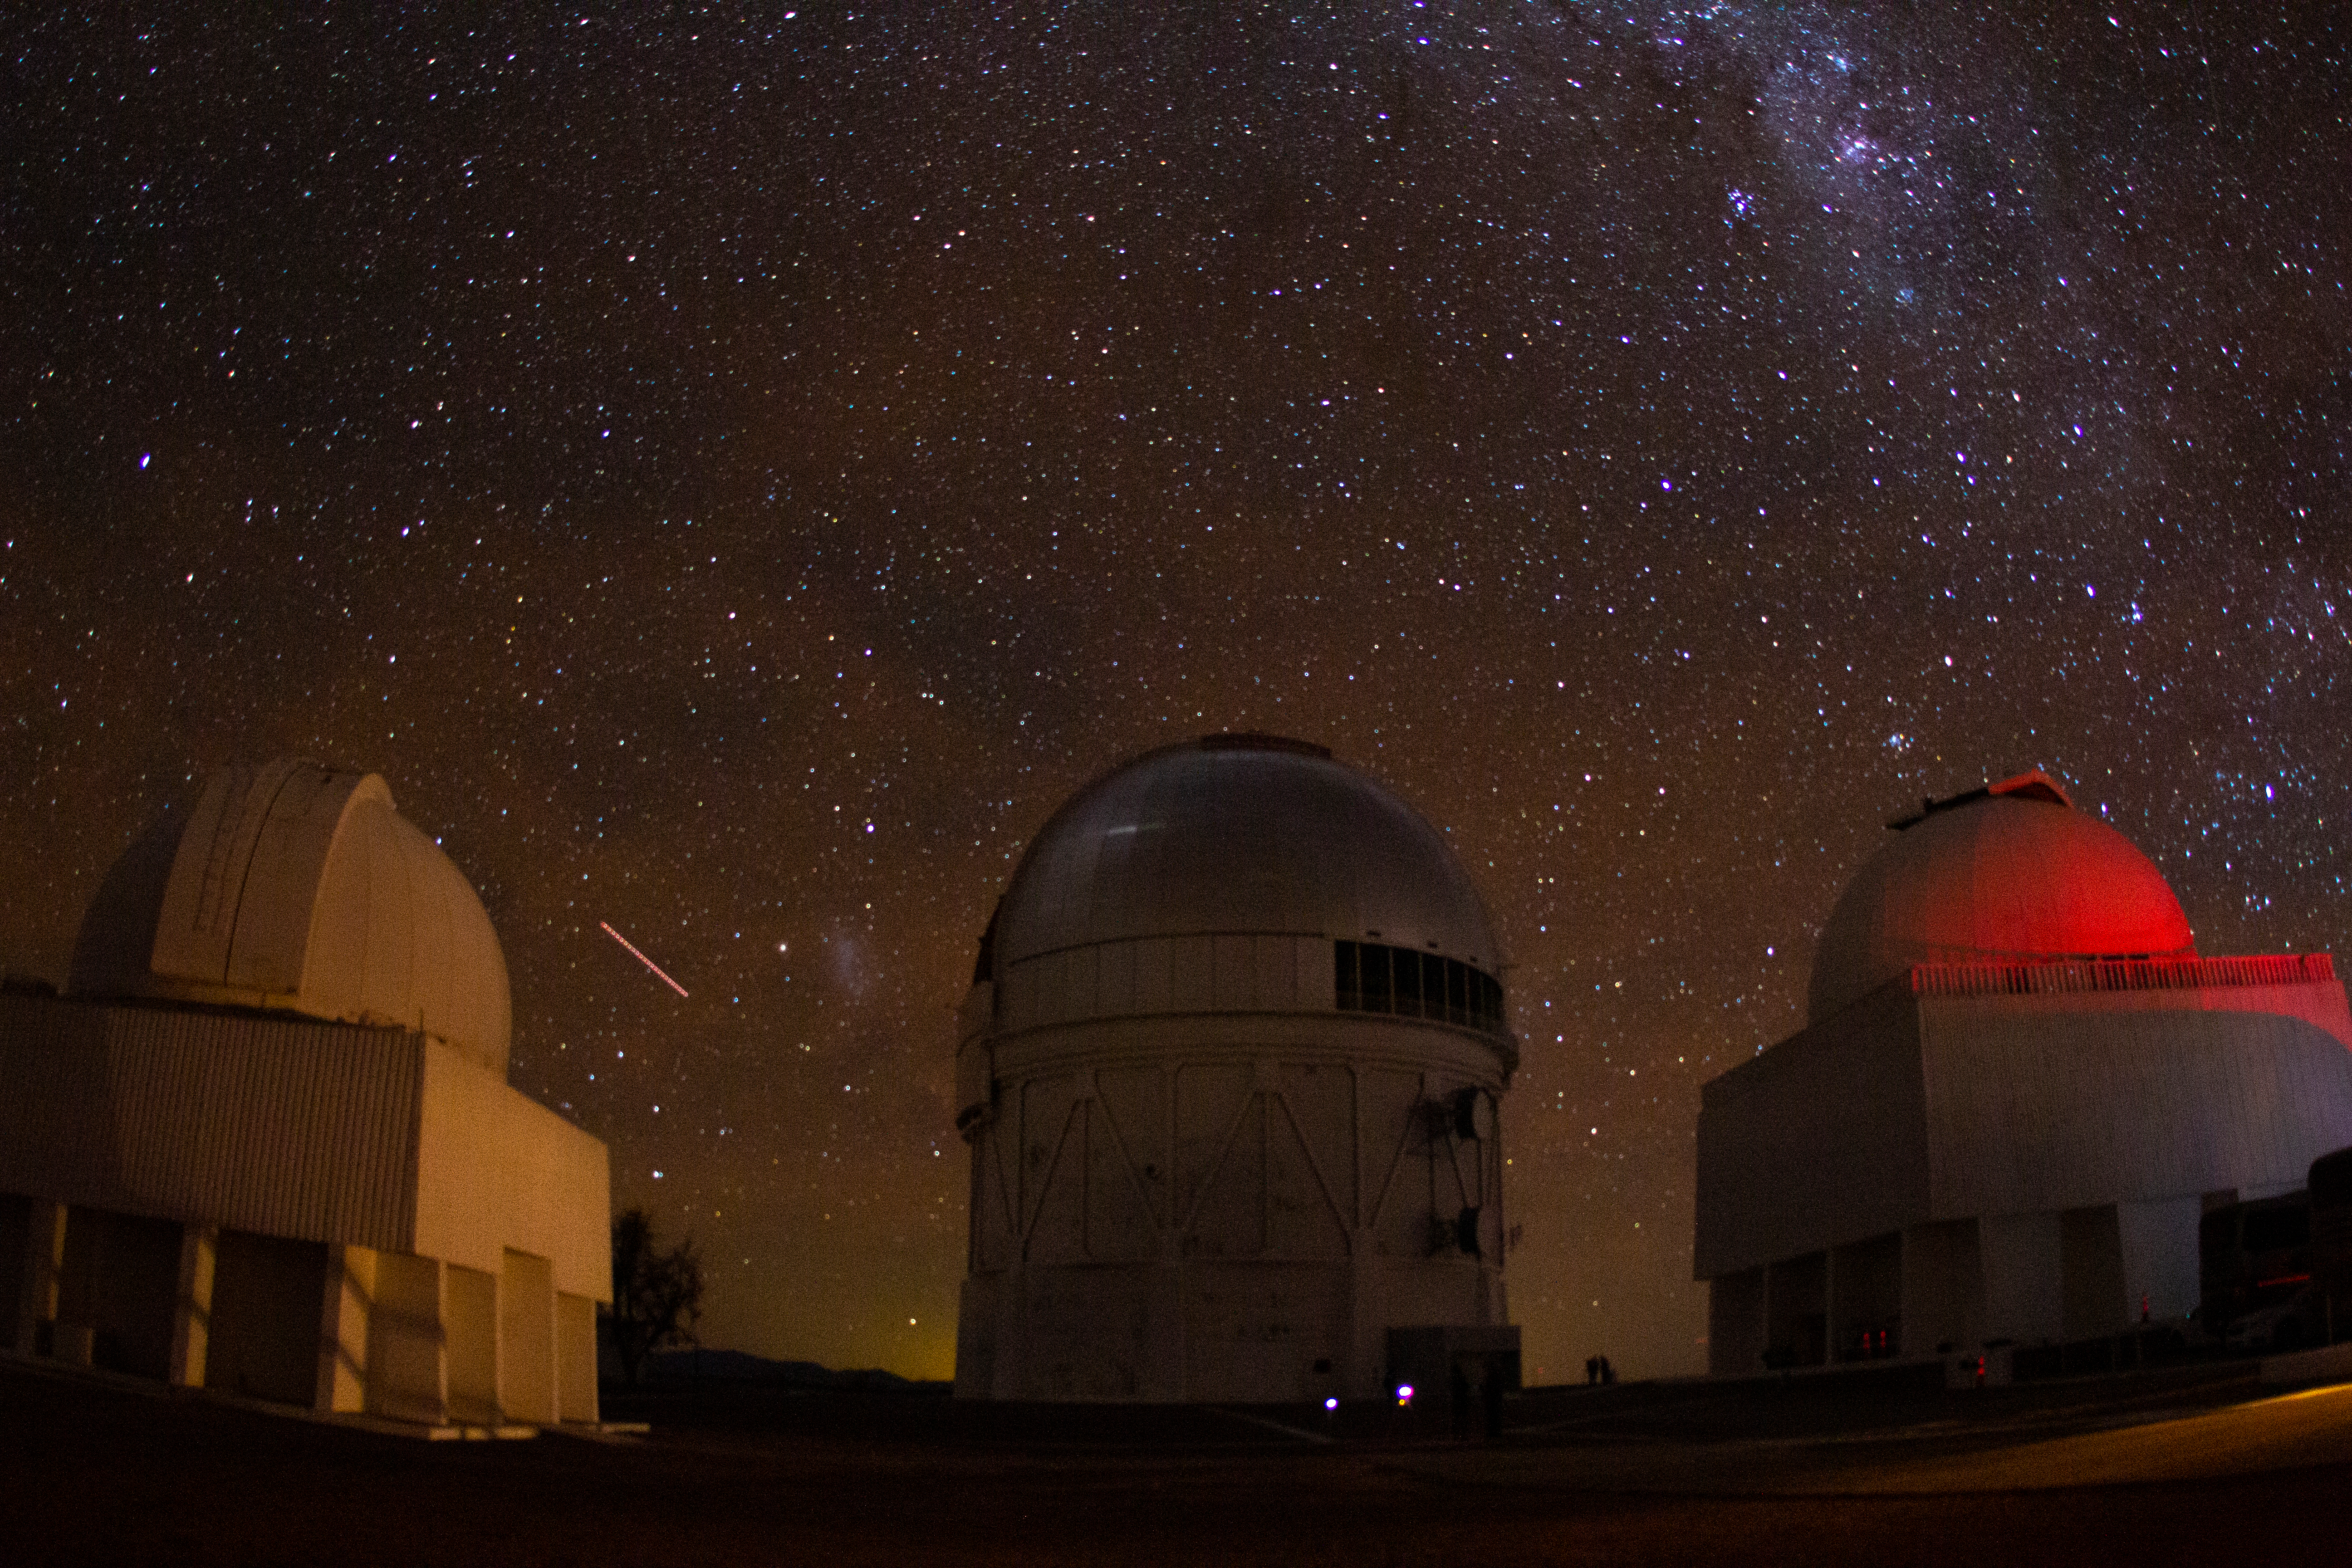

Night sky over Cerro Tololo Inter-American Observatory

Night sky over Cerro Tololo Inter-American Observatory in Chile, the night of the total solar eclipse, 2 July 2019.

Credit: CTIO/NOIRLab/NSF/AURA/P. Marenfeld